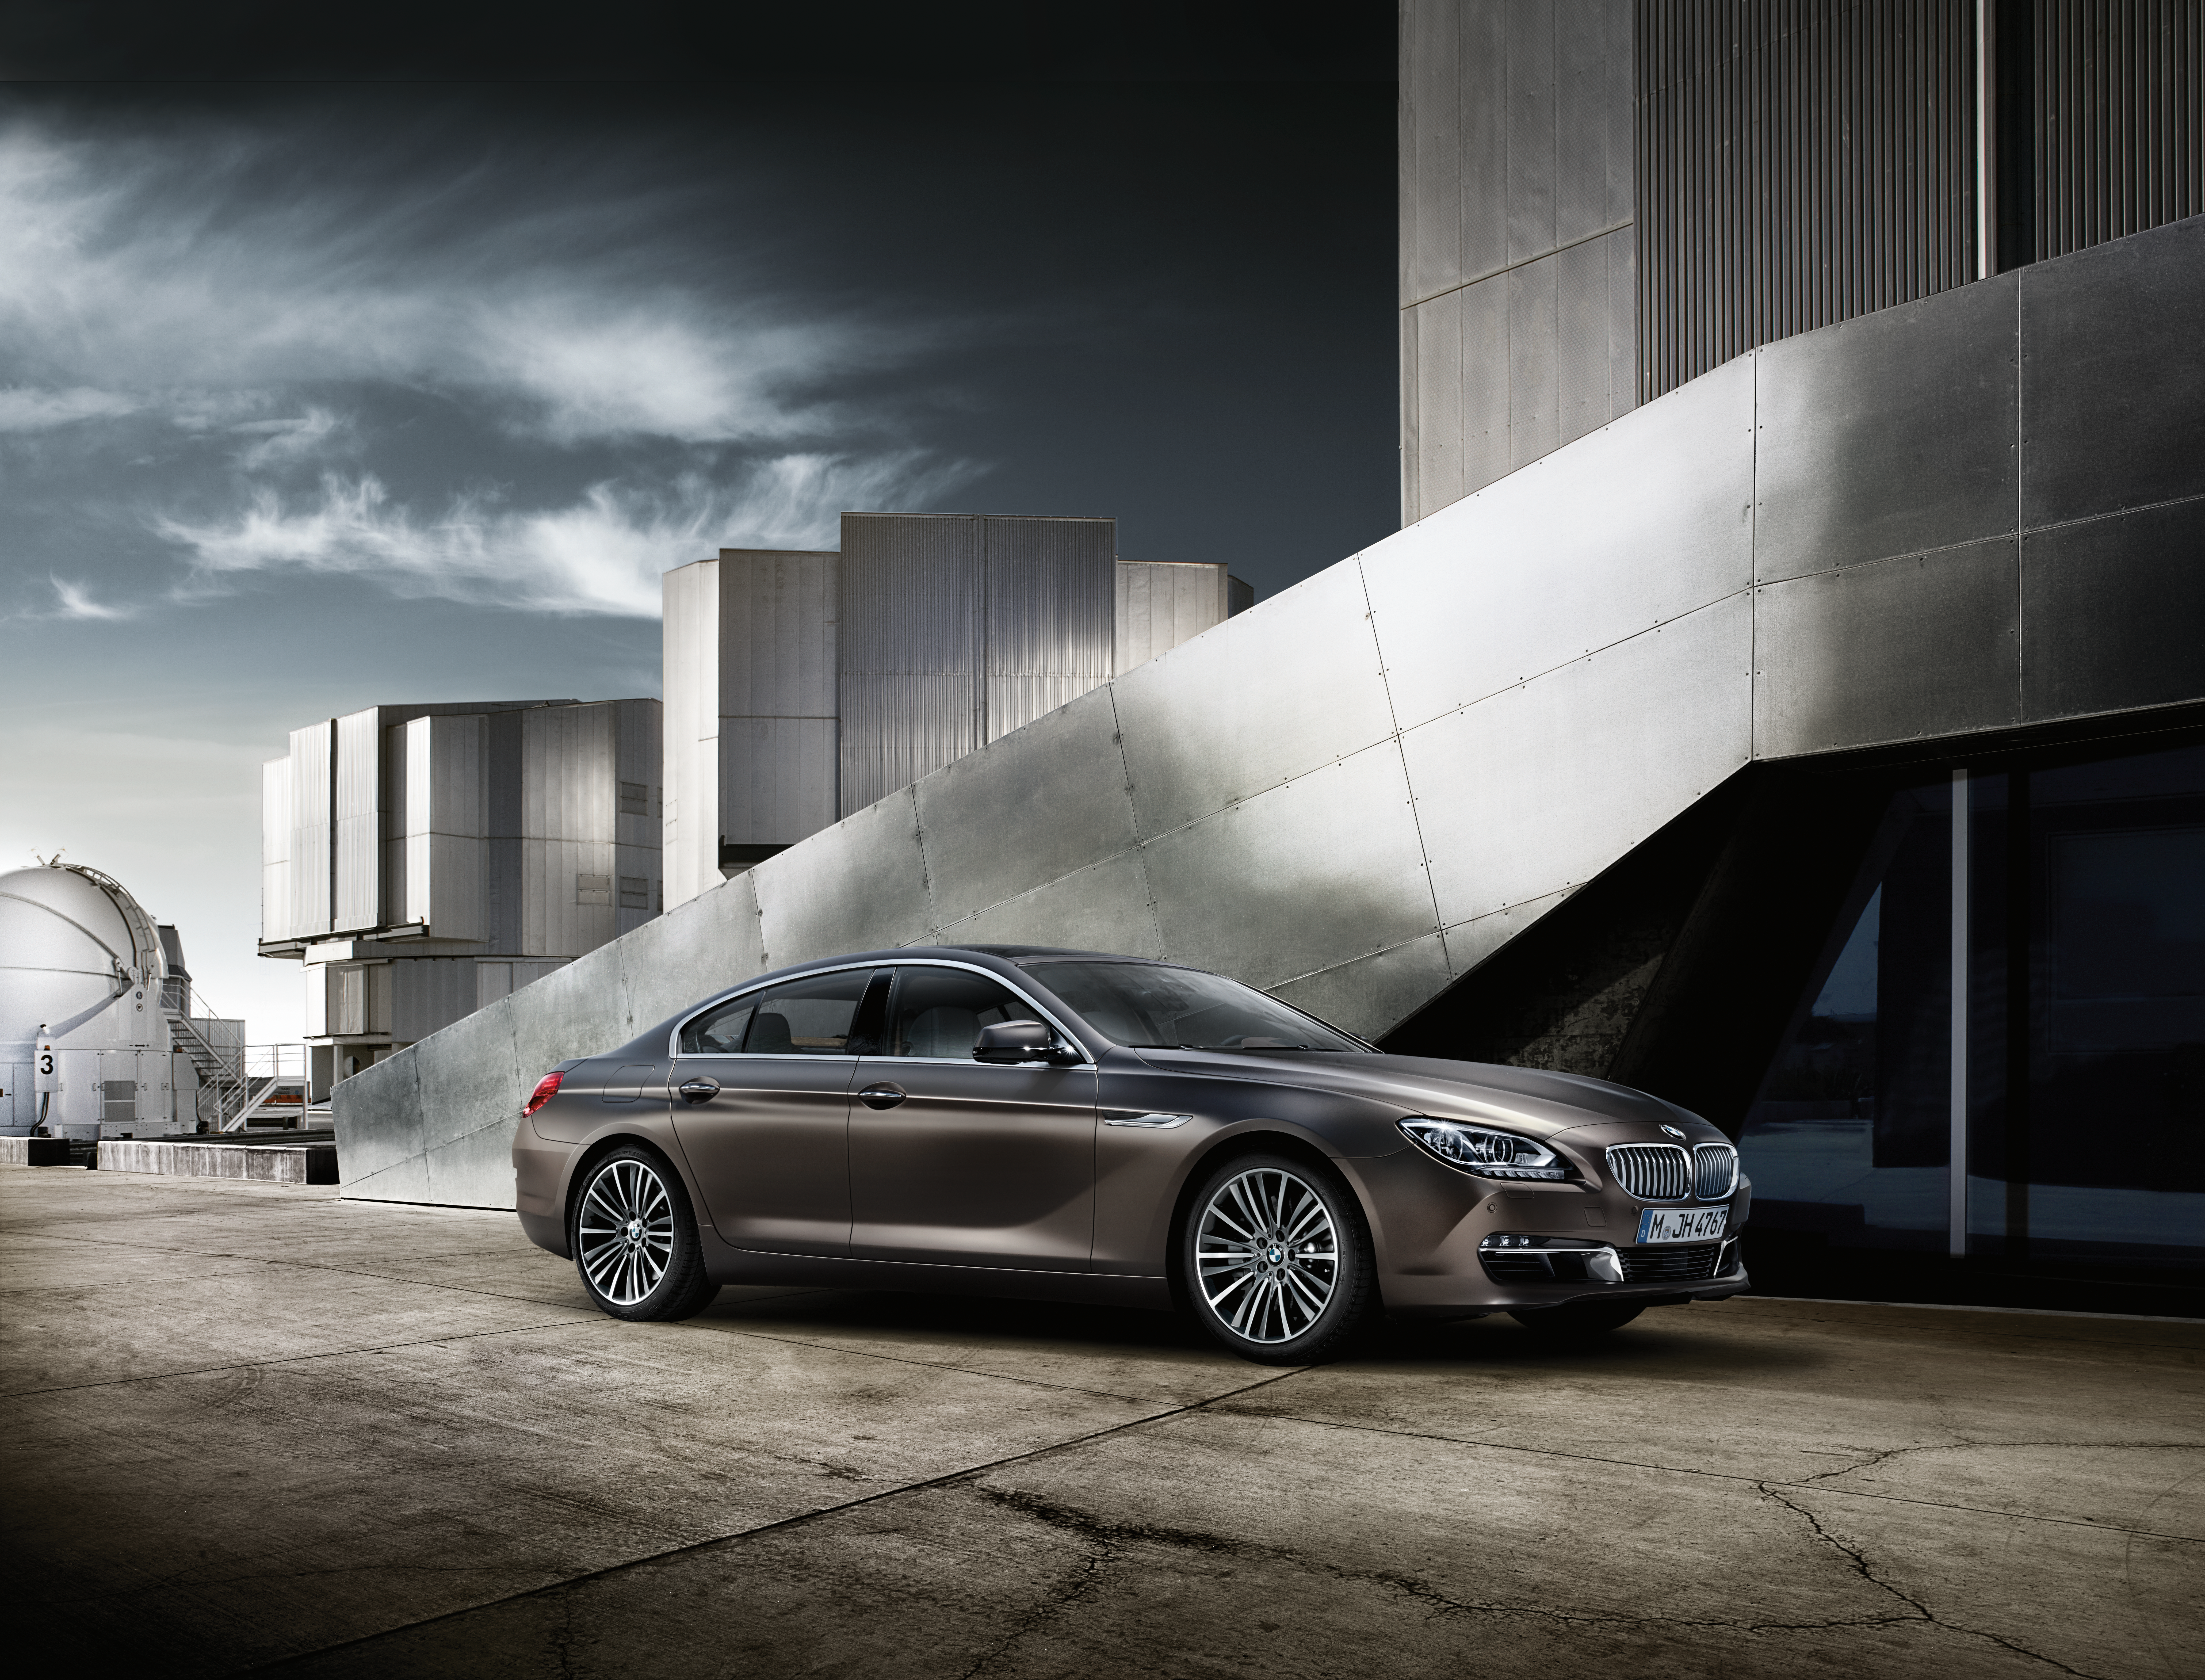

BMW’s 6 Series Gran Coupé and the Paranal Observatory

The iconic Bavarian car-maker BMW chose ESO’s Paranal Observatory, home of the Very Large Telescope (VLT), for the global campaign featuring the brand’s latest high-end model, the 6 Series Gran Coupé.

Credit: Georg Fischer